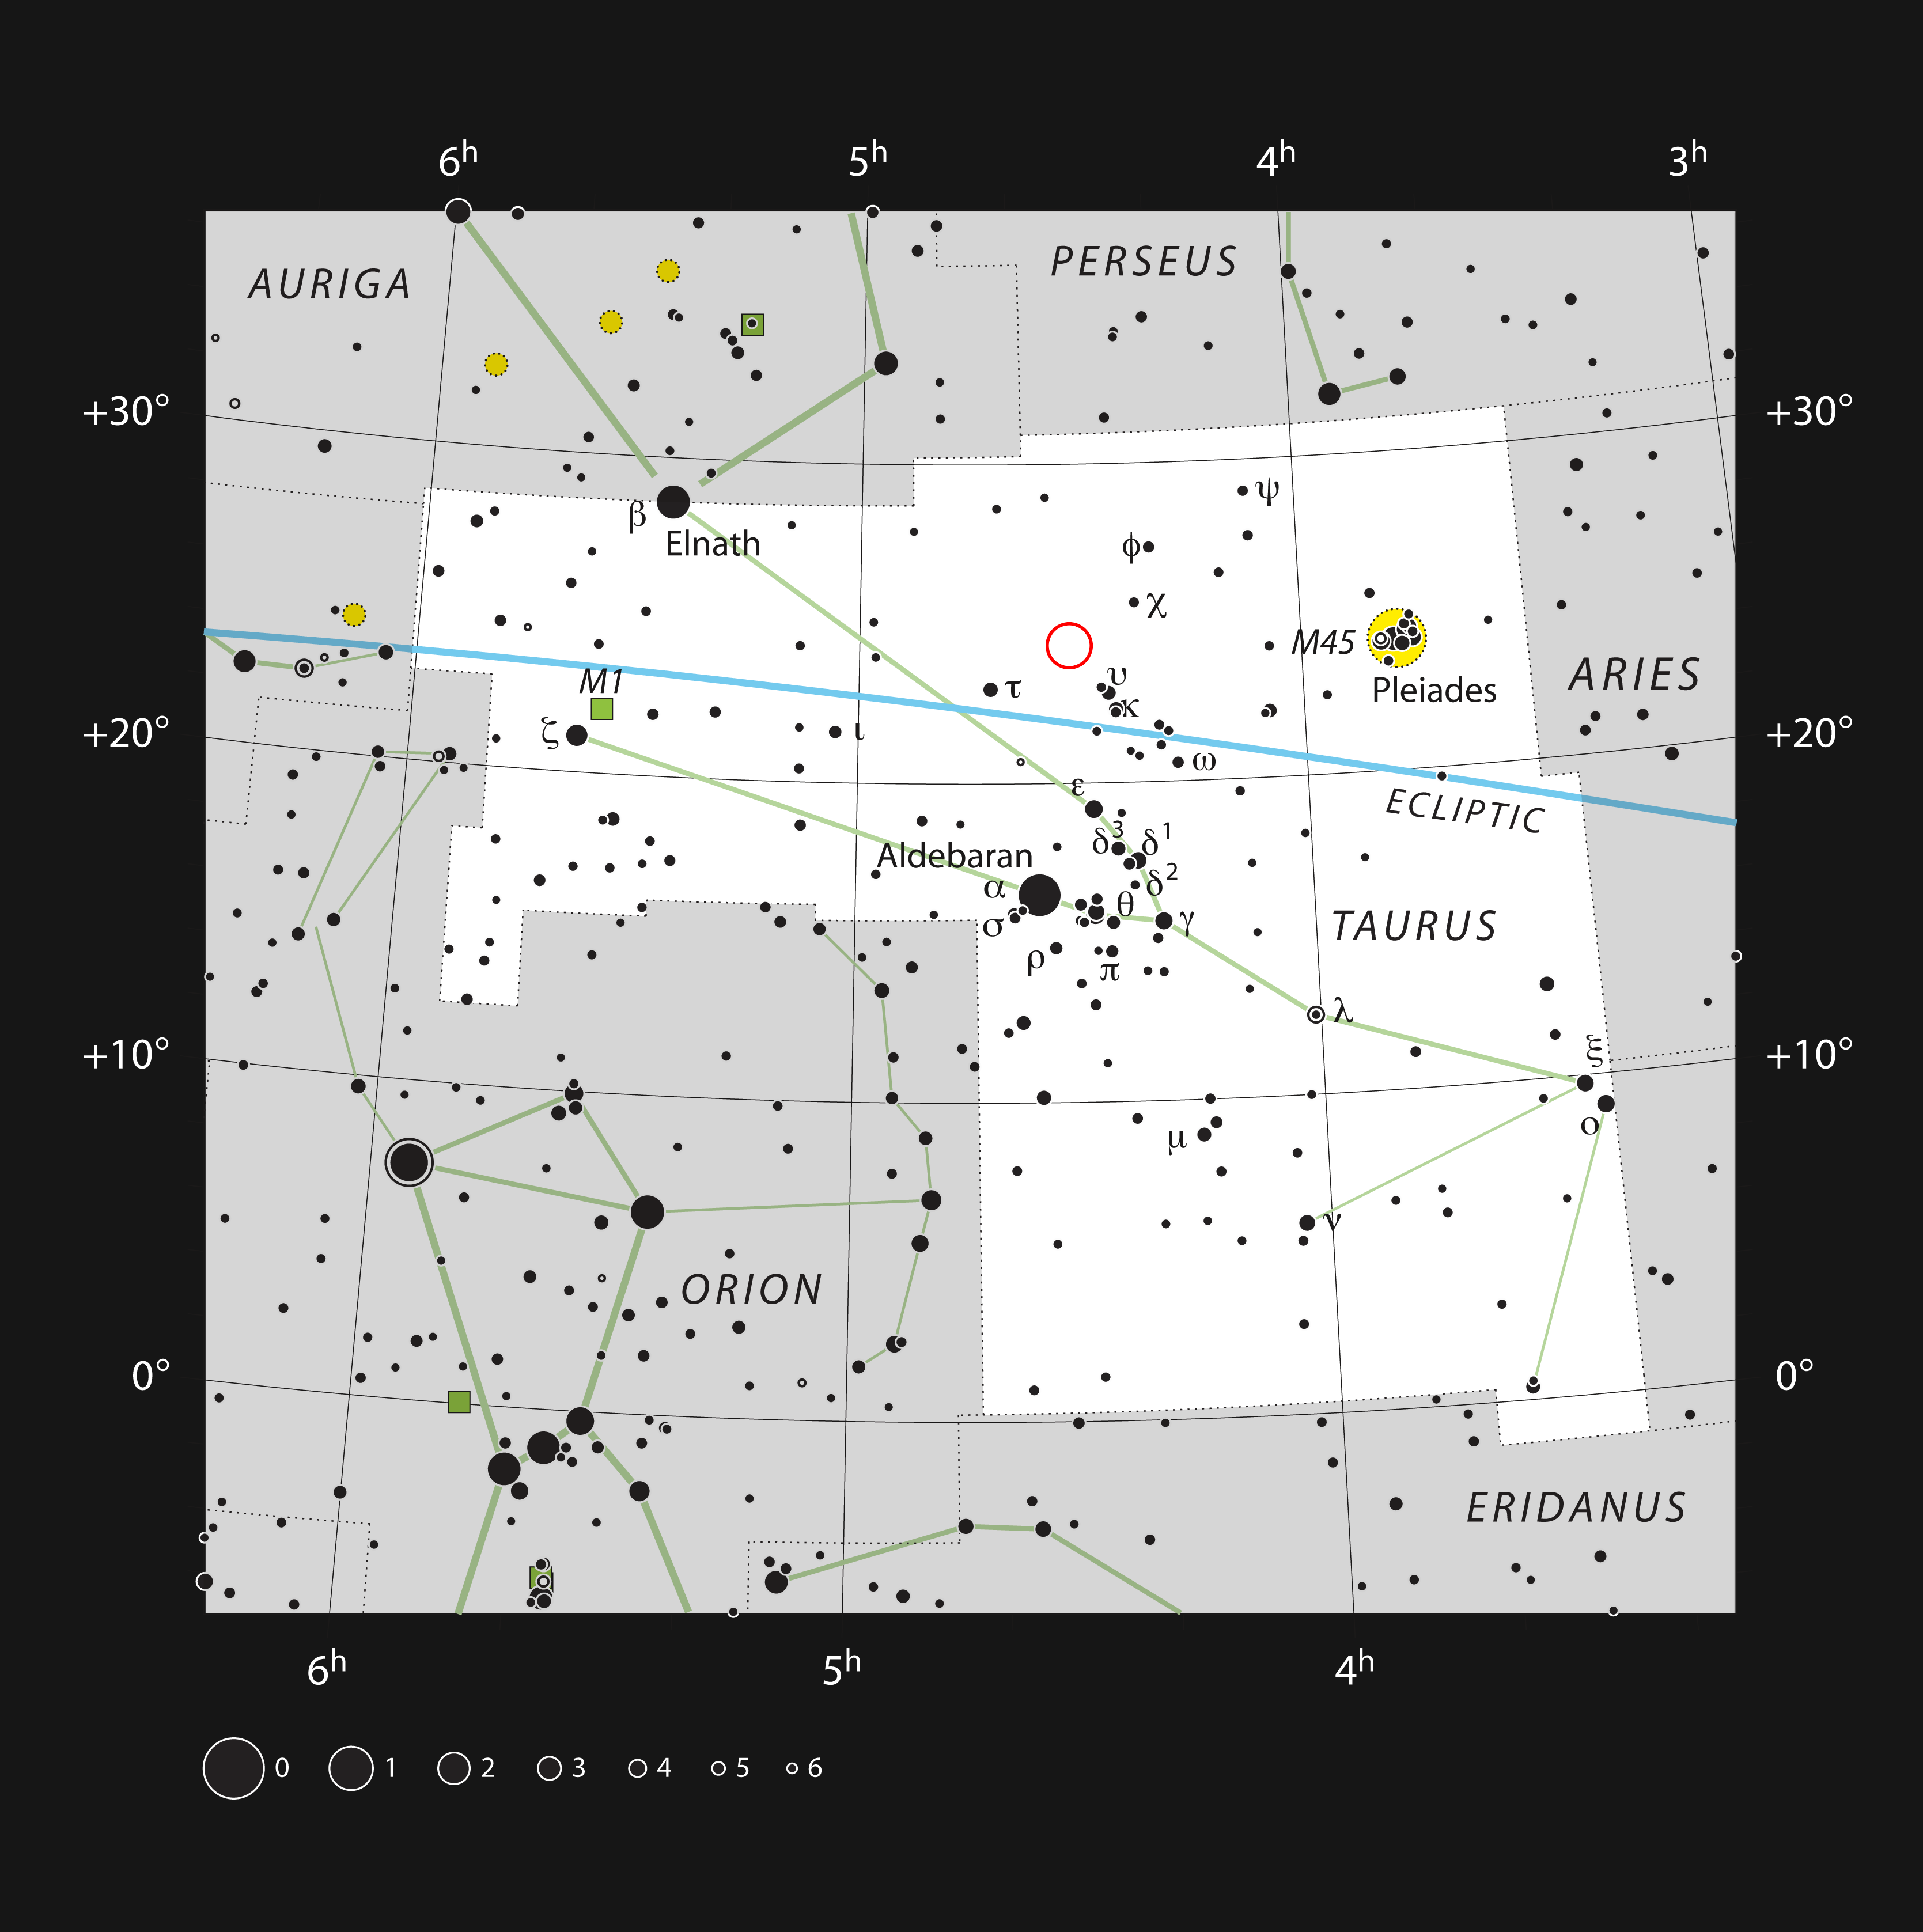

The young double star HK Tauri in the constellation of Taurus

This chart shows the constellation of Taurus (The Bull). All the stars visible on a dark clear night are shown. As well as the famous star clusters of the Hyades and Pleiades this area of the sky also contains dark dust clouds and is the site of star formation. One of these newly formed stars is HK Tauri (marked with a red circle). ALMA observations of this system have provided the clearest picture ever of protoplanetary discs in a double star.

This double star is very faint and red and cannot be seen visually in any but the largest telescopes.

Credit: ESO, IAU and Sky & Telescope